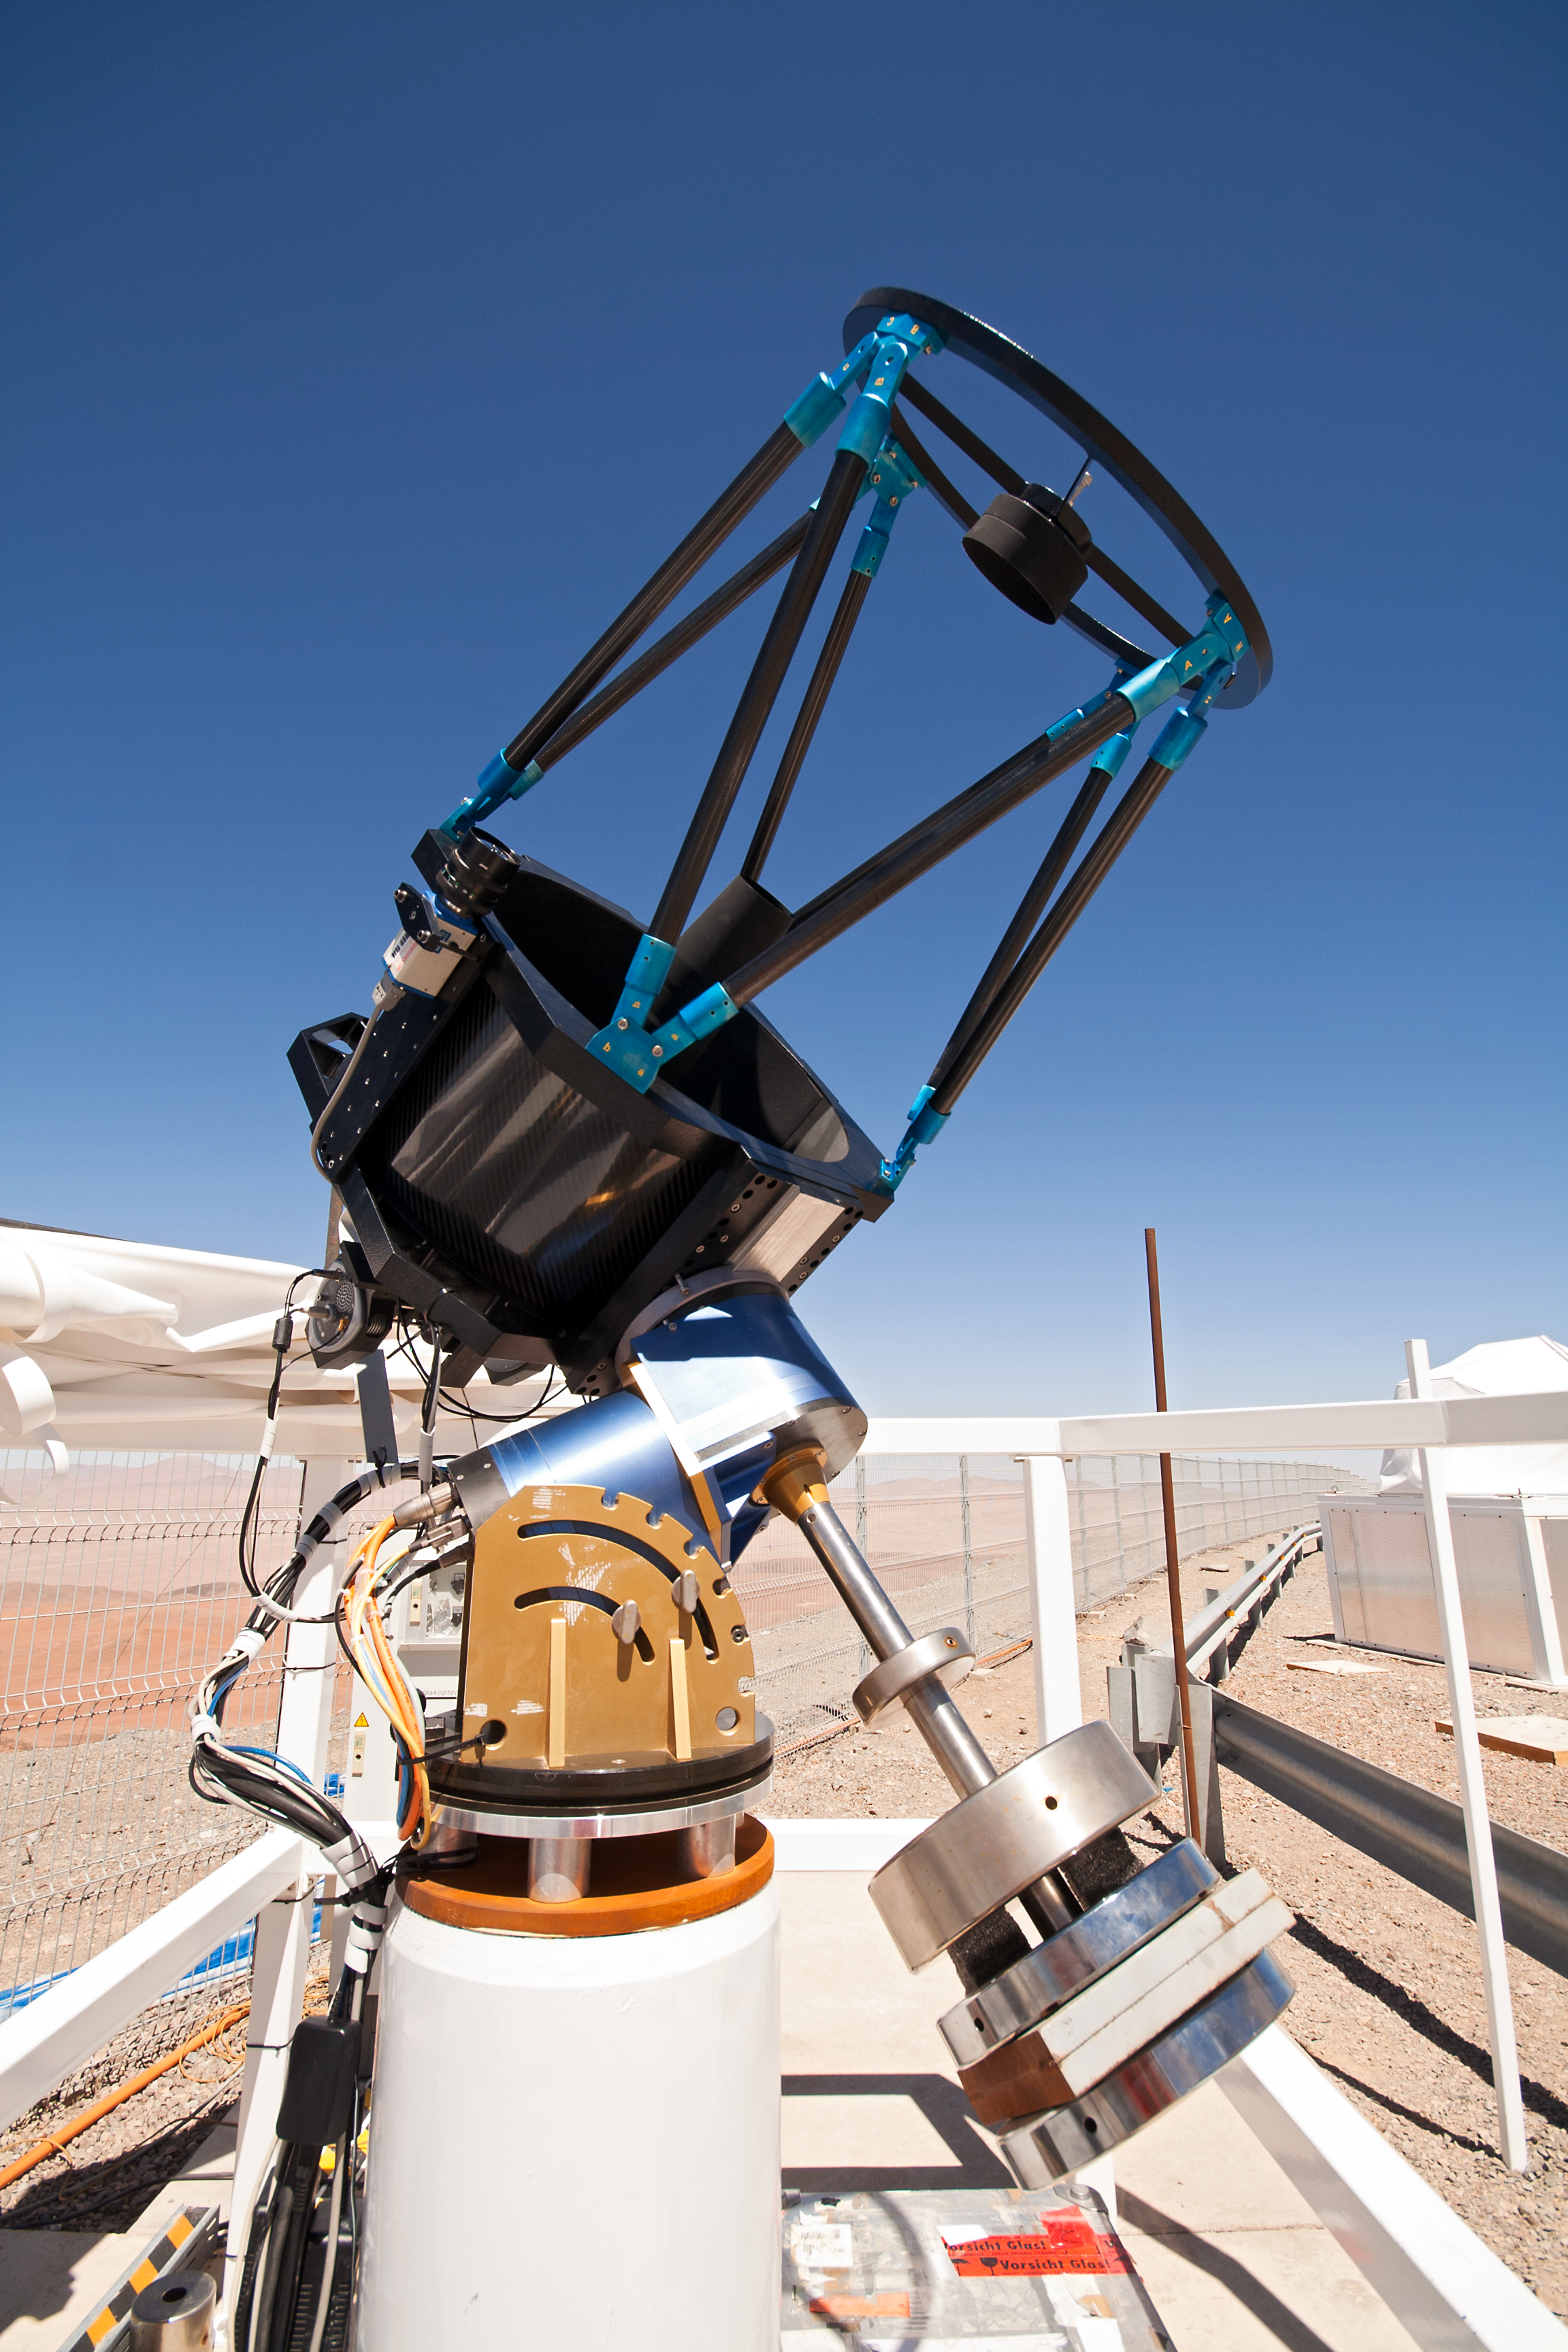

SLODAR instrument at Paranal

This small telescope feeds an instrument that monitors the vertical profile of the atmospheric turbulence, using the so-called “Slope Detection and Ranging (SLODAR)” technique. The instrument, developed by Durham University and ESO, was installed at ESO’s Paranal Observatory in March 2011 for a statistical characterisation of the site, and is seen here during its commissioning process.

Credit: T. Butterley/ESO